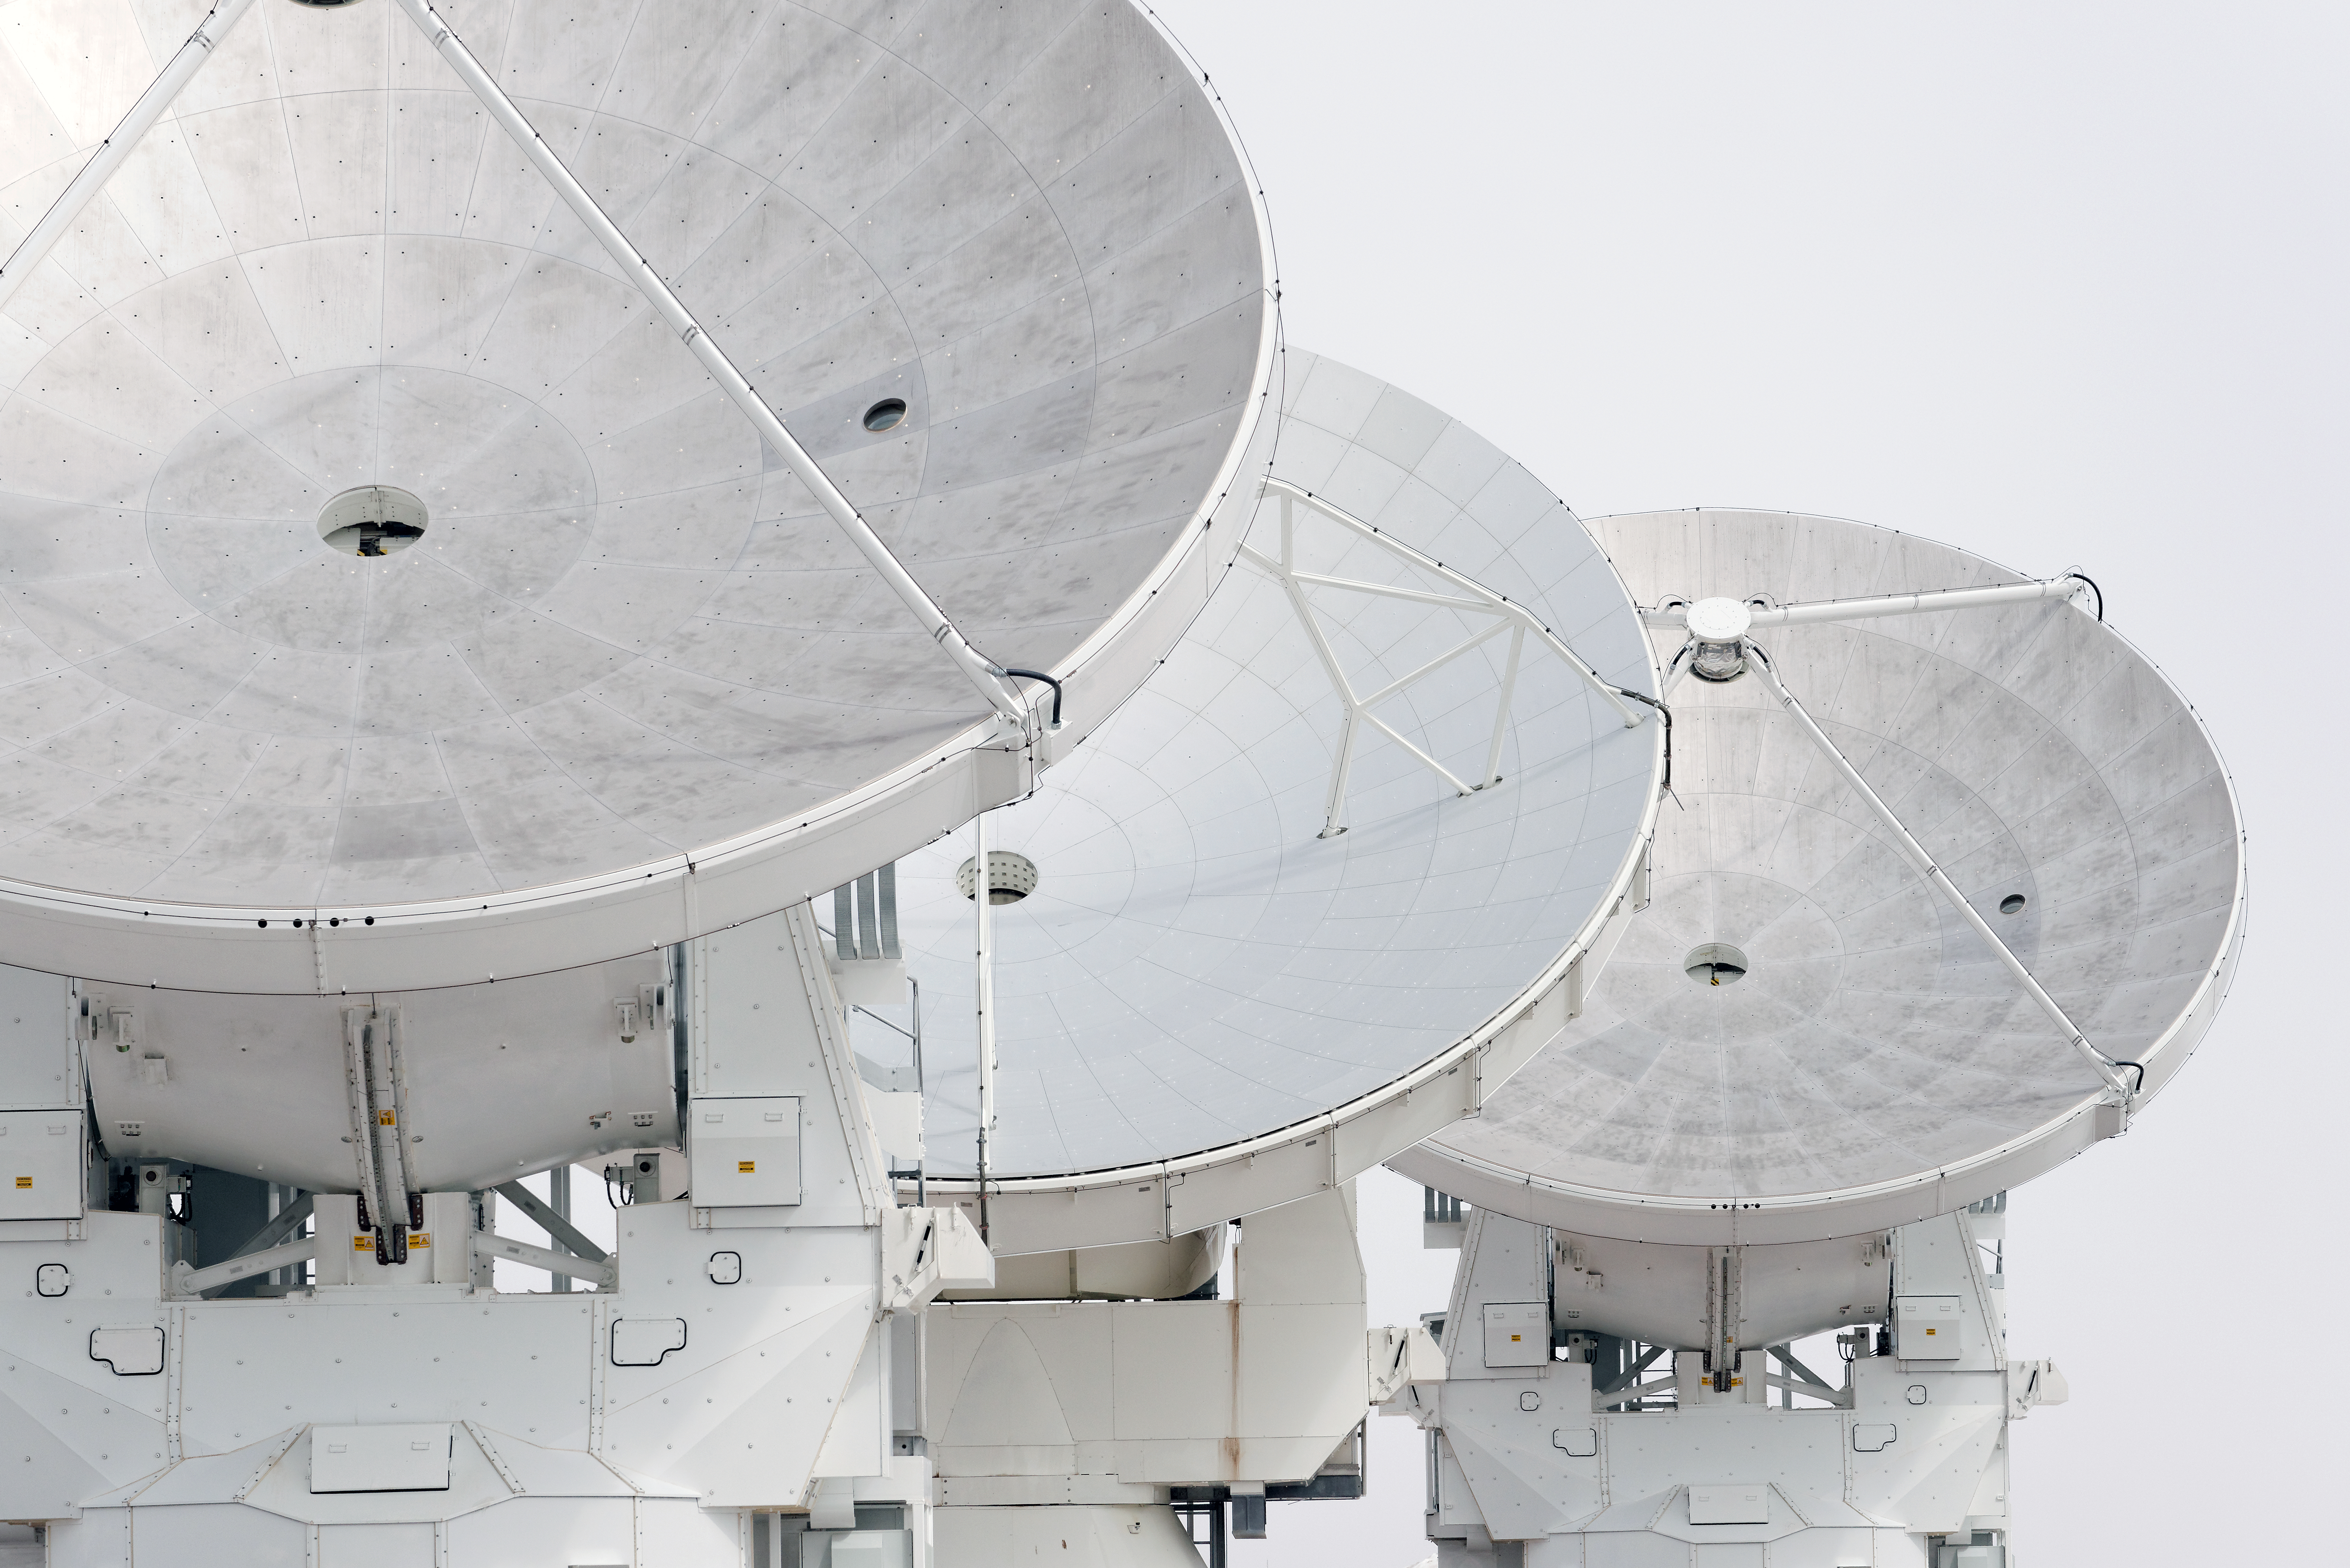

White ALMA antennas over white sky

White ALMA antennas over white sky.

Credit: ALMA (ESO/NAOJ/NRAO)